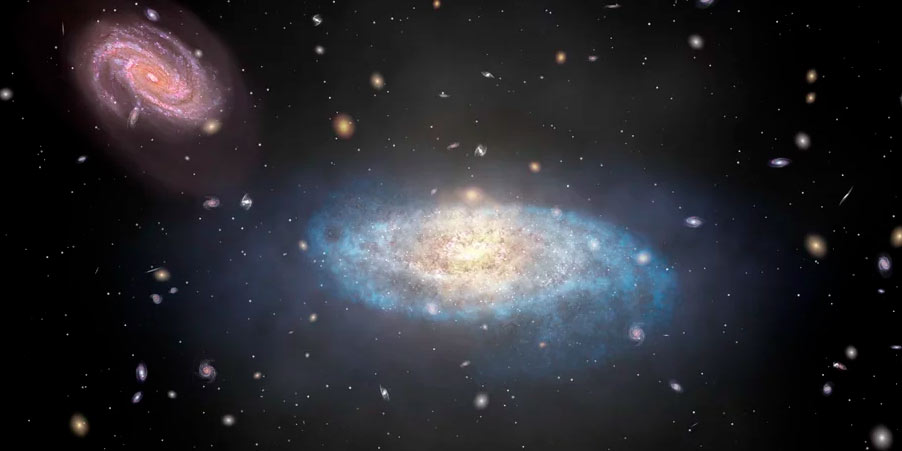

Animation of Star Formation Stopping in Spiral Galaxy

Animation of star formation ending in a spiral galaxy.

Credit: Alexandra Angelich (NRAO/AUI/NSF). Music by Mark Mercury.